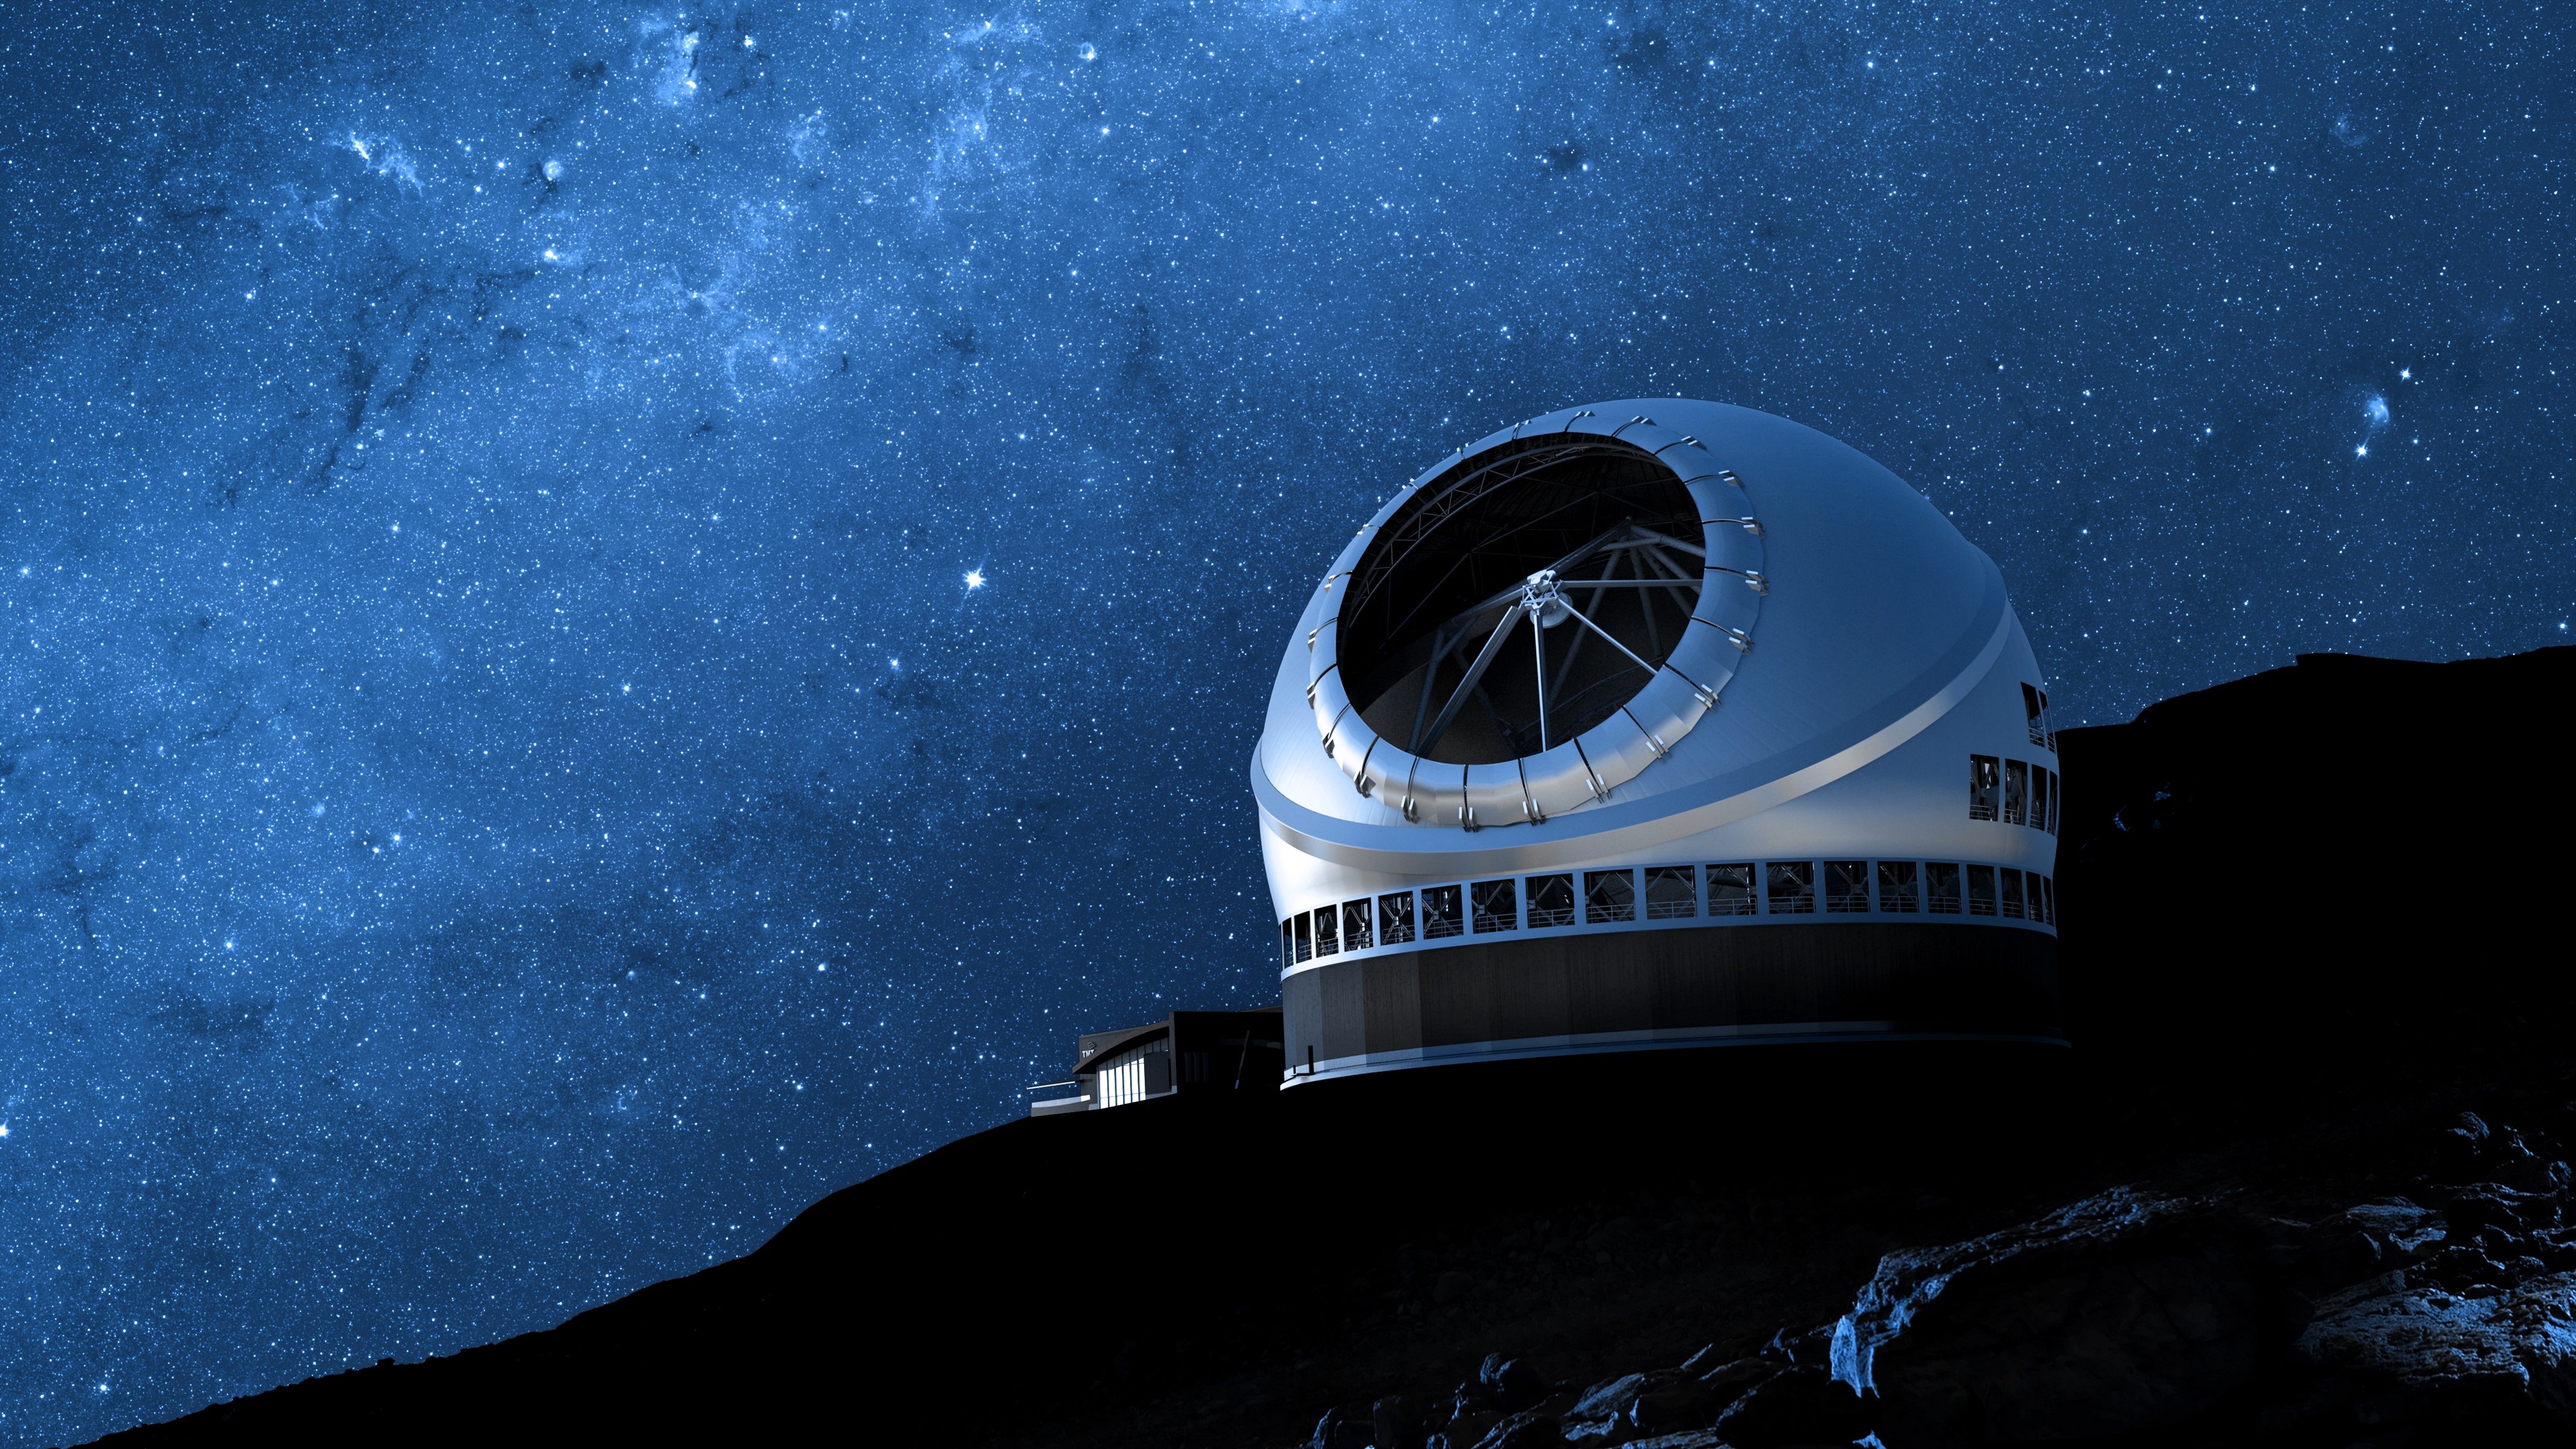

A rendering of the Thirty Meter Telescope facility

A rendering of the Thirty Meter Telescope facility.

Credit: TMT International Observatory